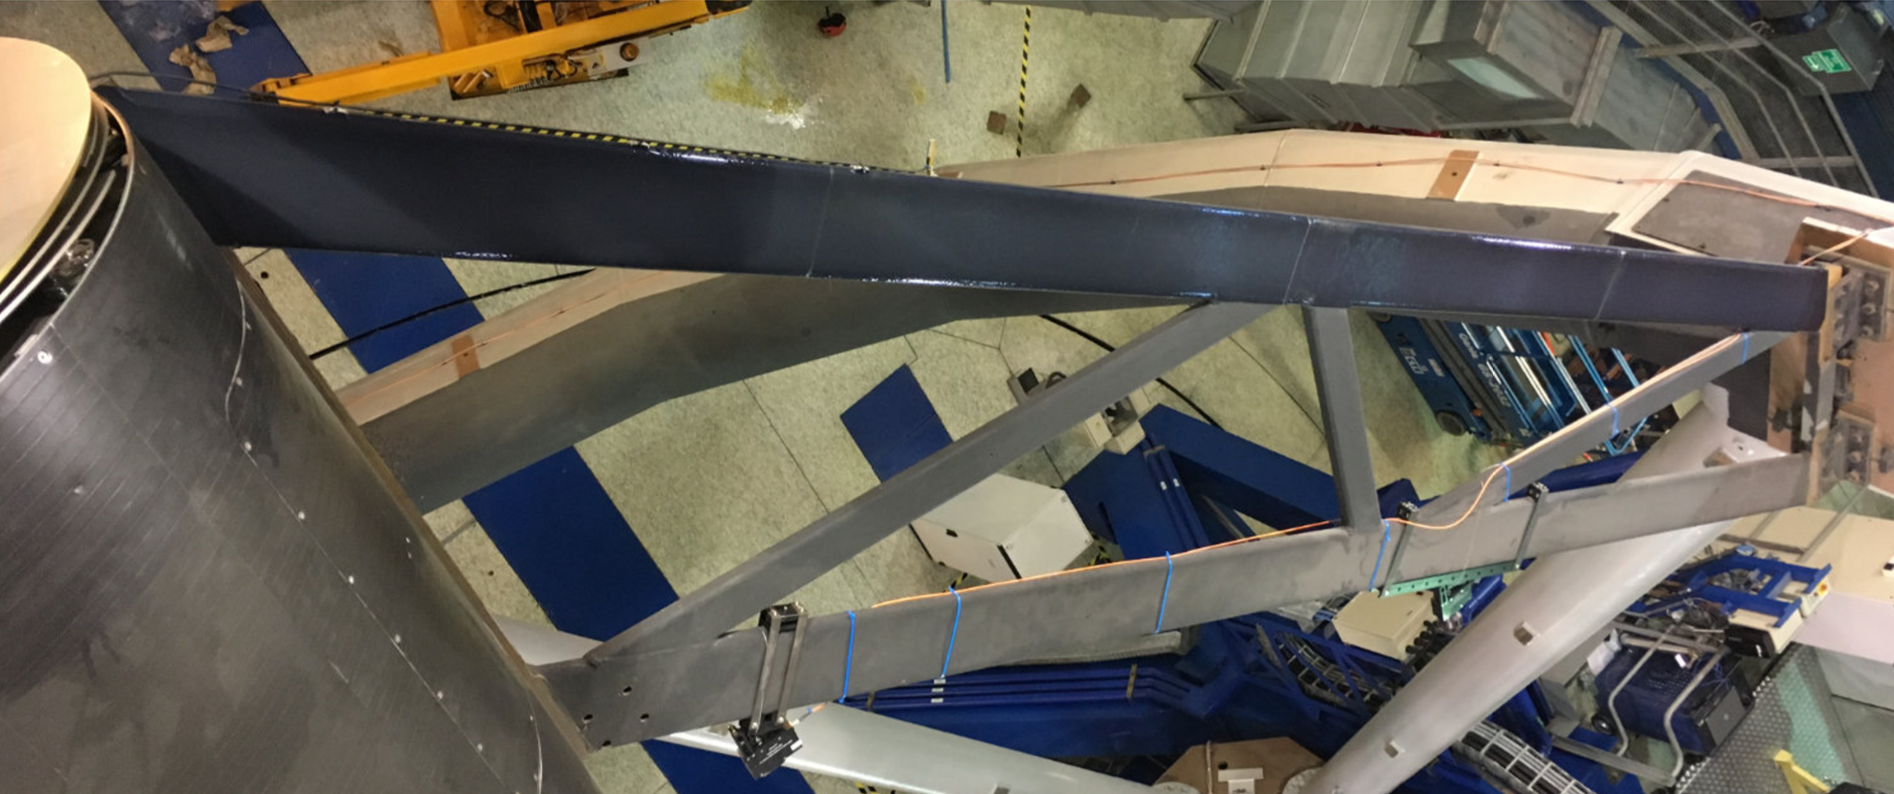

Coating the VLT's spider arms

One of the four spider arms with the top beam covered with the new tape and the bottom beam still uncovered.

Credit: Milli et al.